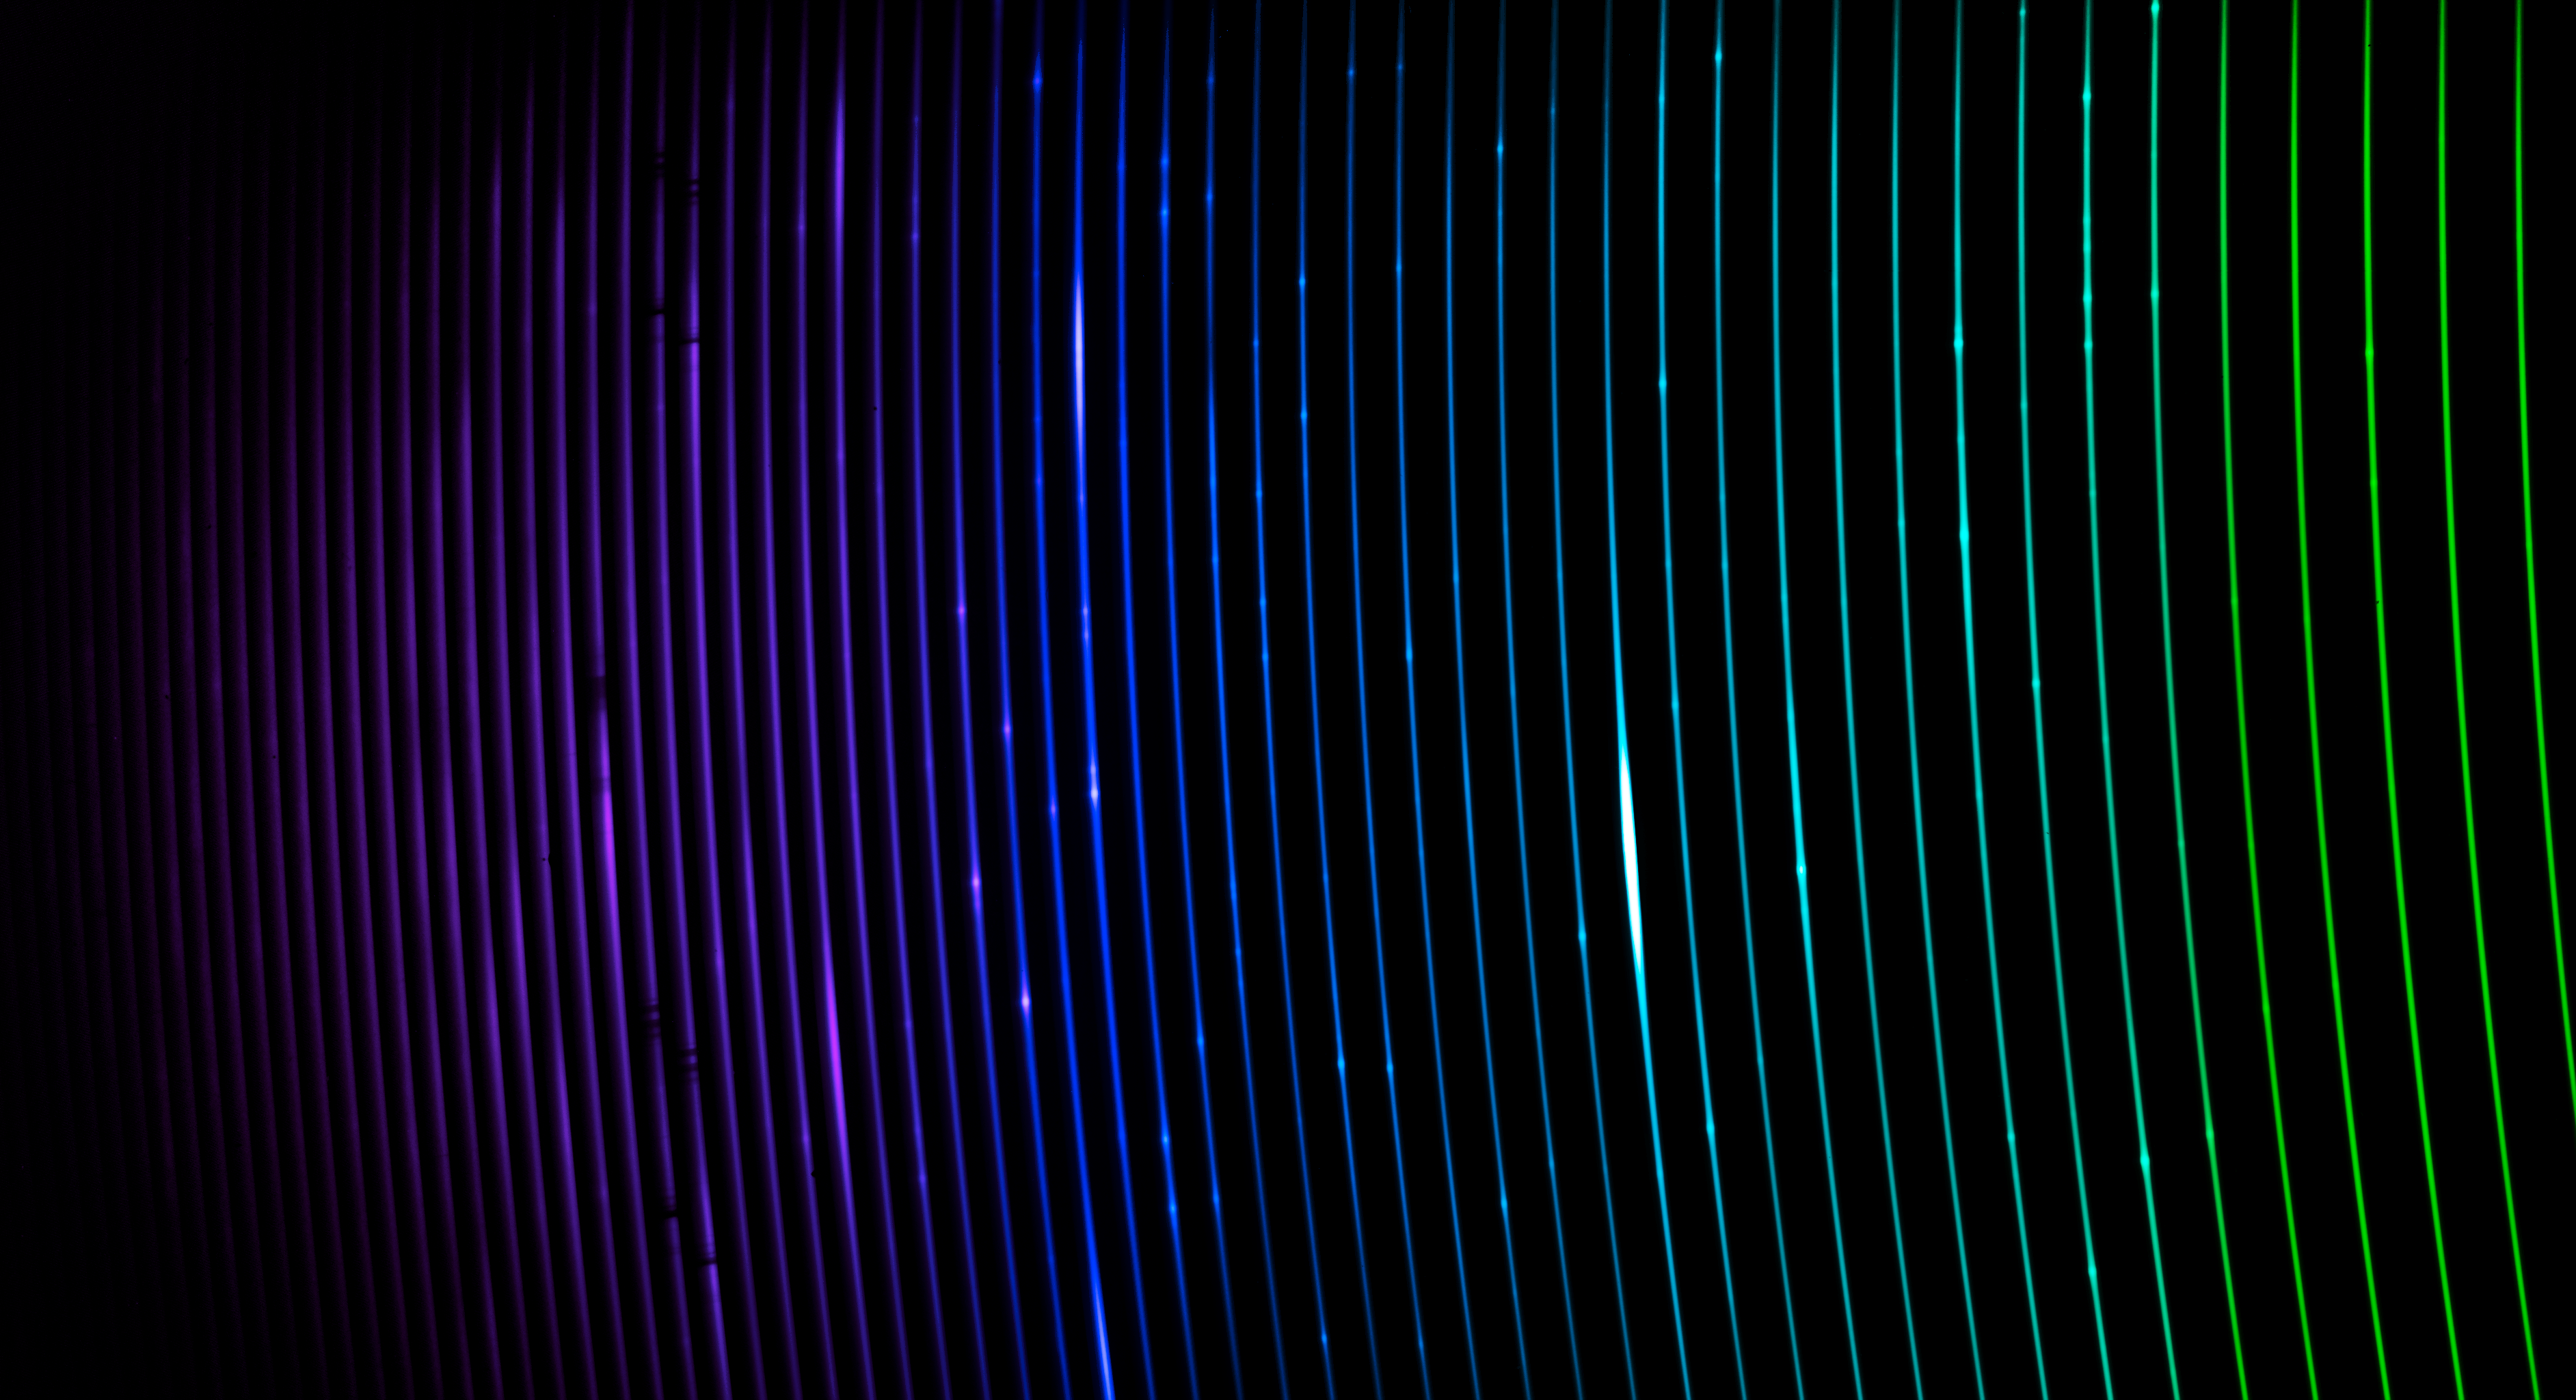

Blue Spectrum of Eta Carinae

The blue spectrum of the binary star system Eta Carinae, captured with the newly installed SOAR Telescope Echelle Spectrograph (STELES) on the SOAR Telescope. The spectrum measures light from around 312 nanometers to around 570 nanometers. Light that is ‘bluer’ than 380 nanometers is ultraviolet and is invisible to our eyes. Eta Carinae is a fascinating and faint pair of stars located in the constellation Carina, and is a prime example of the type of object that STELES will investigate. SOAR is located on Cerro Pachón in Chile and is operated by U.S. National Science Foundation Cerro Tololo Inter-American Observatory (CTIO), a Program of NSF NOIRLab.

Credit: CTIO/NOIRLab/SOAR/NSF/AURA